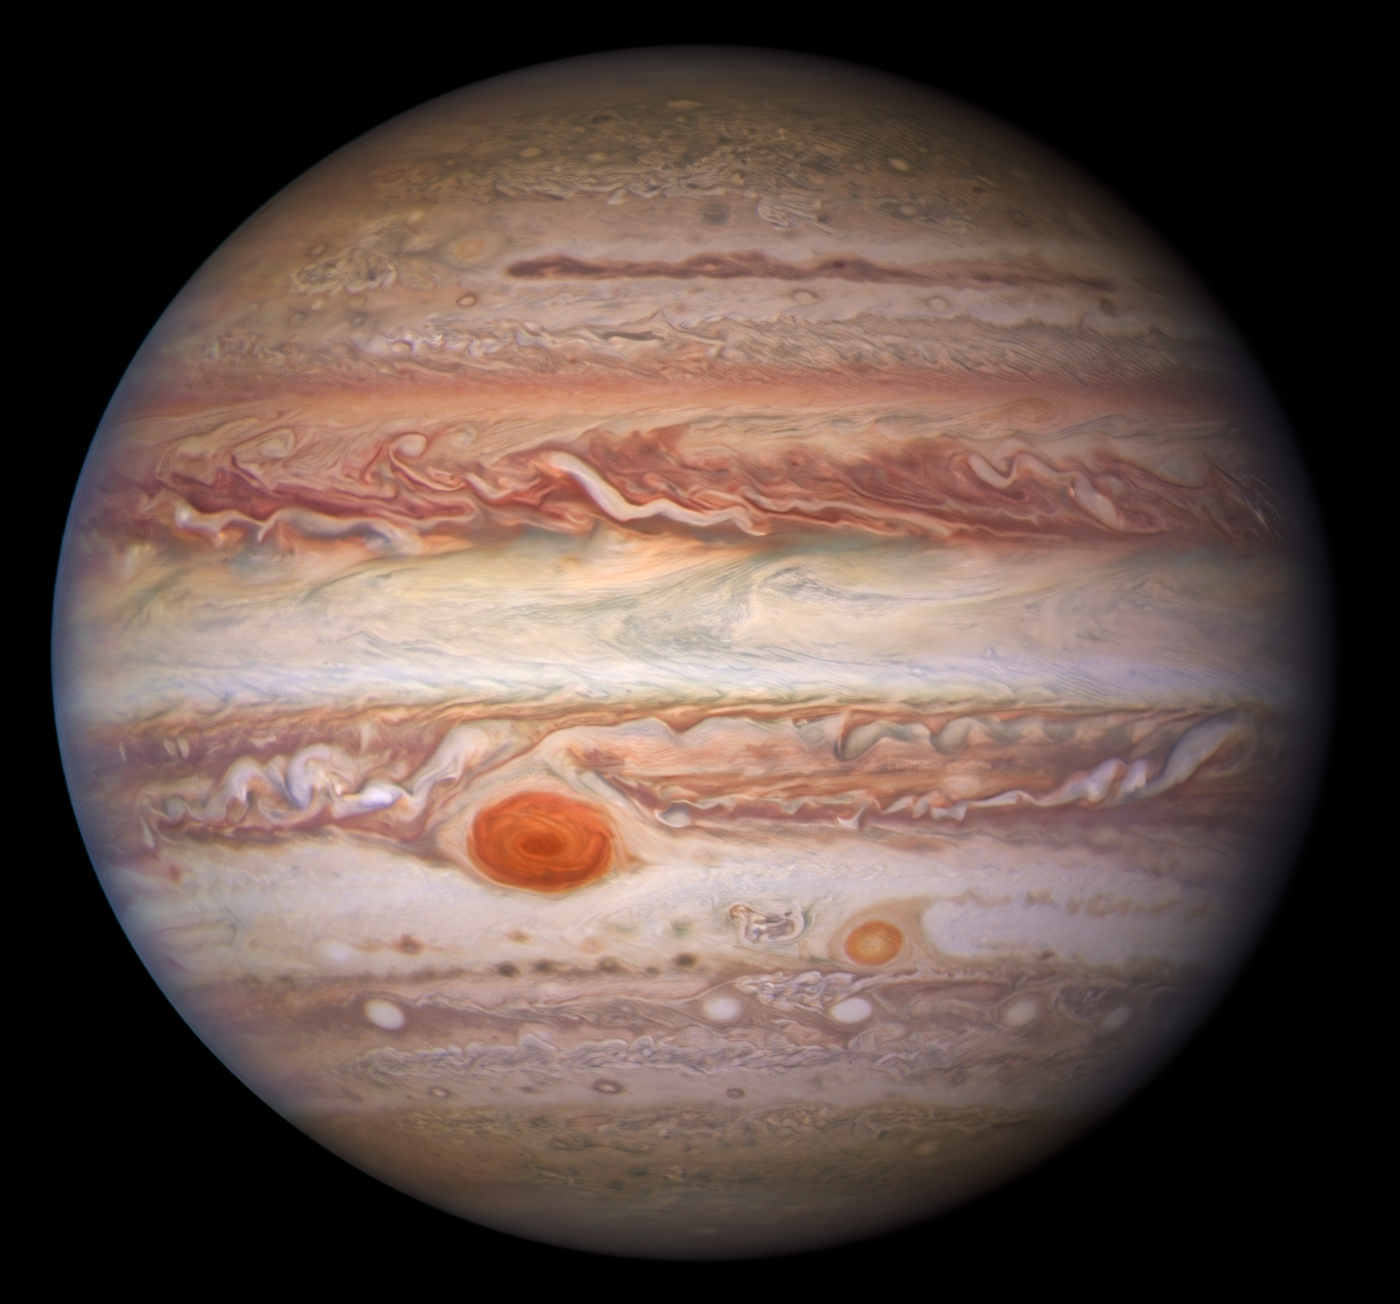

Hubble Visible View of Jupiter

This visible-light image of Jupiter was created from data captured on 11 January 2017 using the Wide Field Camera 3 on the Hubble Space Telescope. Near the top, a long brown feature called a ‘brown barge’ extends 72,000 kilometers (nearly 45,000 miles) in the east-west direction. The Great Red Spot stands out prominently in the lower left, while the smaller feature nicknamed Red Spot Jr. (known to Jovian scientists as Oval BA) appears to its lower right.

Credit: NASA/ESA/NOIRLab/NSF/AURA/M.H. Wong and I. de Pater (UC Berkeley) et al. Acknowledgments: M. Zamani